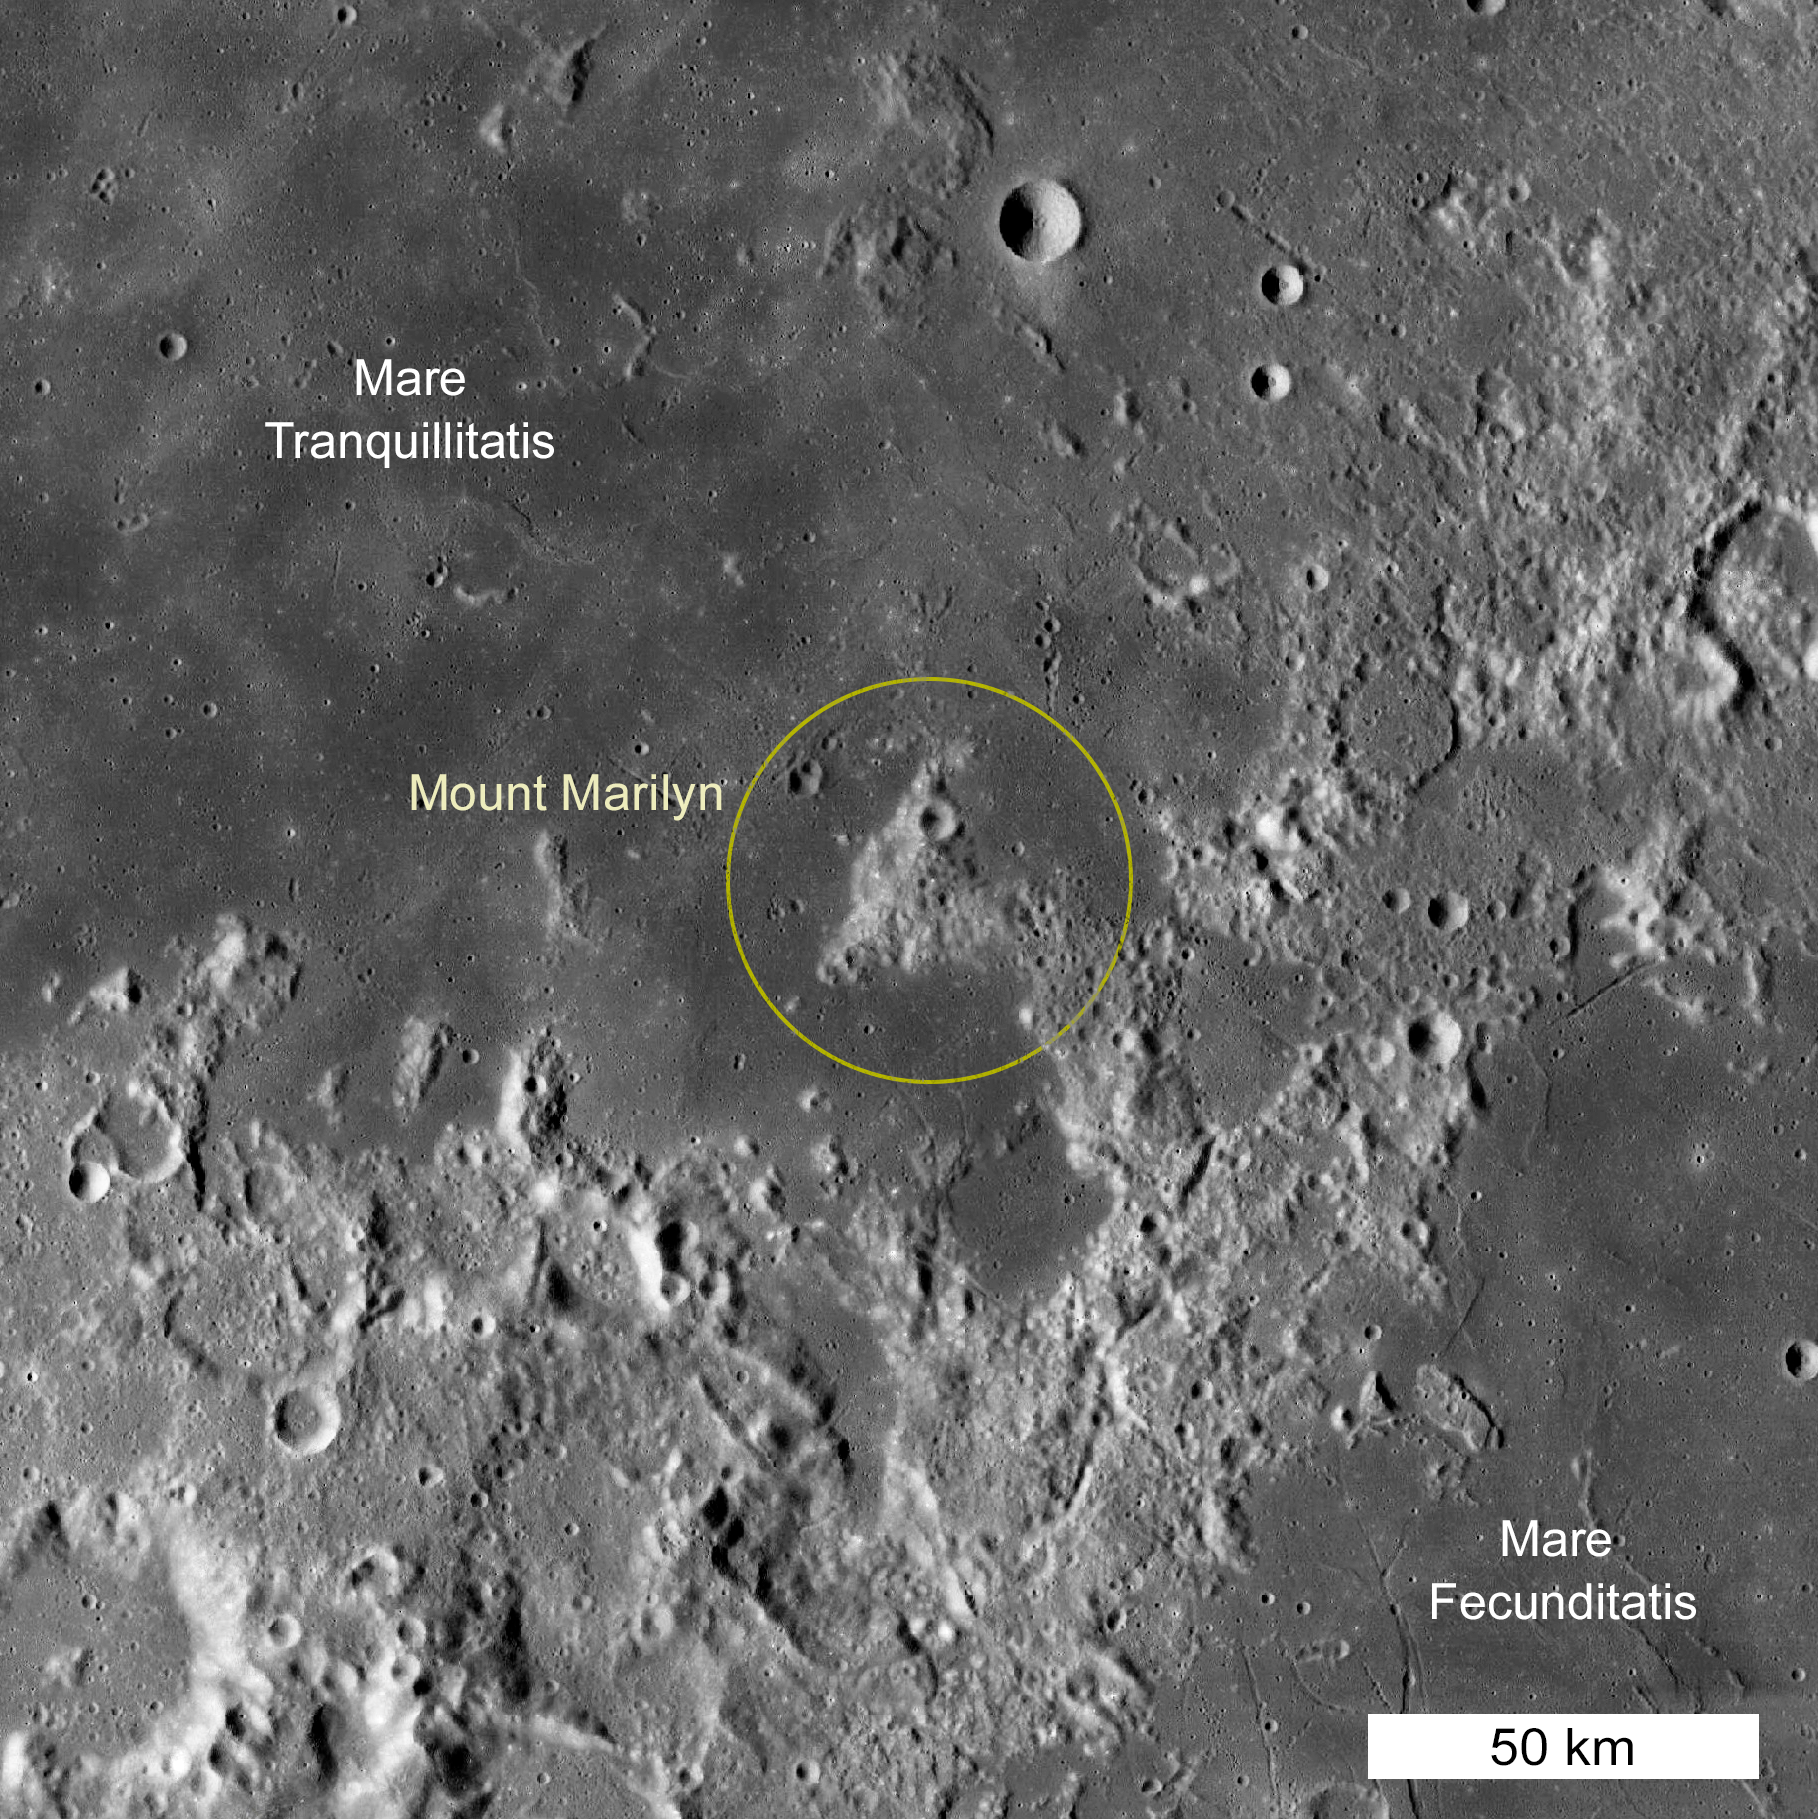

Mount Marilyn

Mount Marilyn is located between the Sea of Tranquility (Mare Tranquillitatis), where the Apollo 11 lander touched down in 1969, and the Sea of Fecundity (Mare Fecunditatis). It was used as a key landmark on the approach to the landing site.

Credit: NASA/GSFC/LROC School of Earth and Space Exploration, Arizona State University